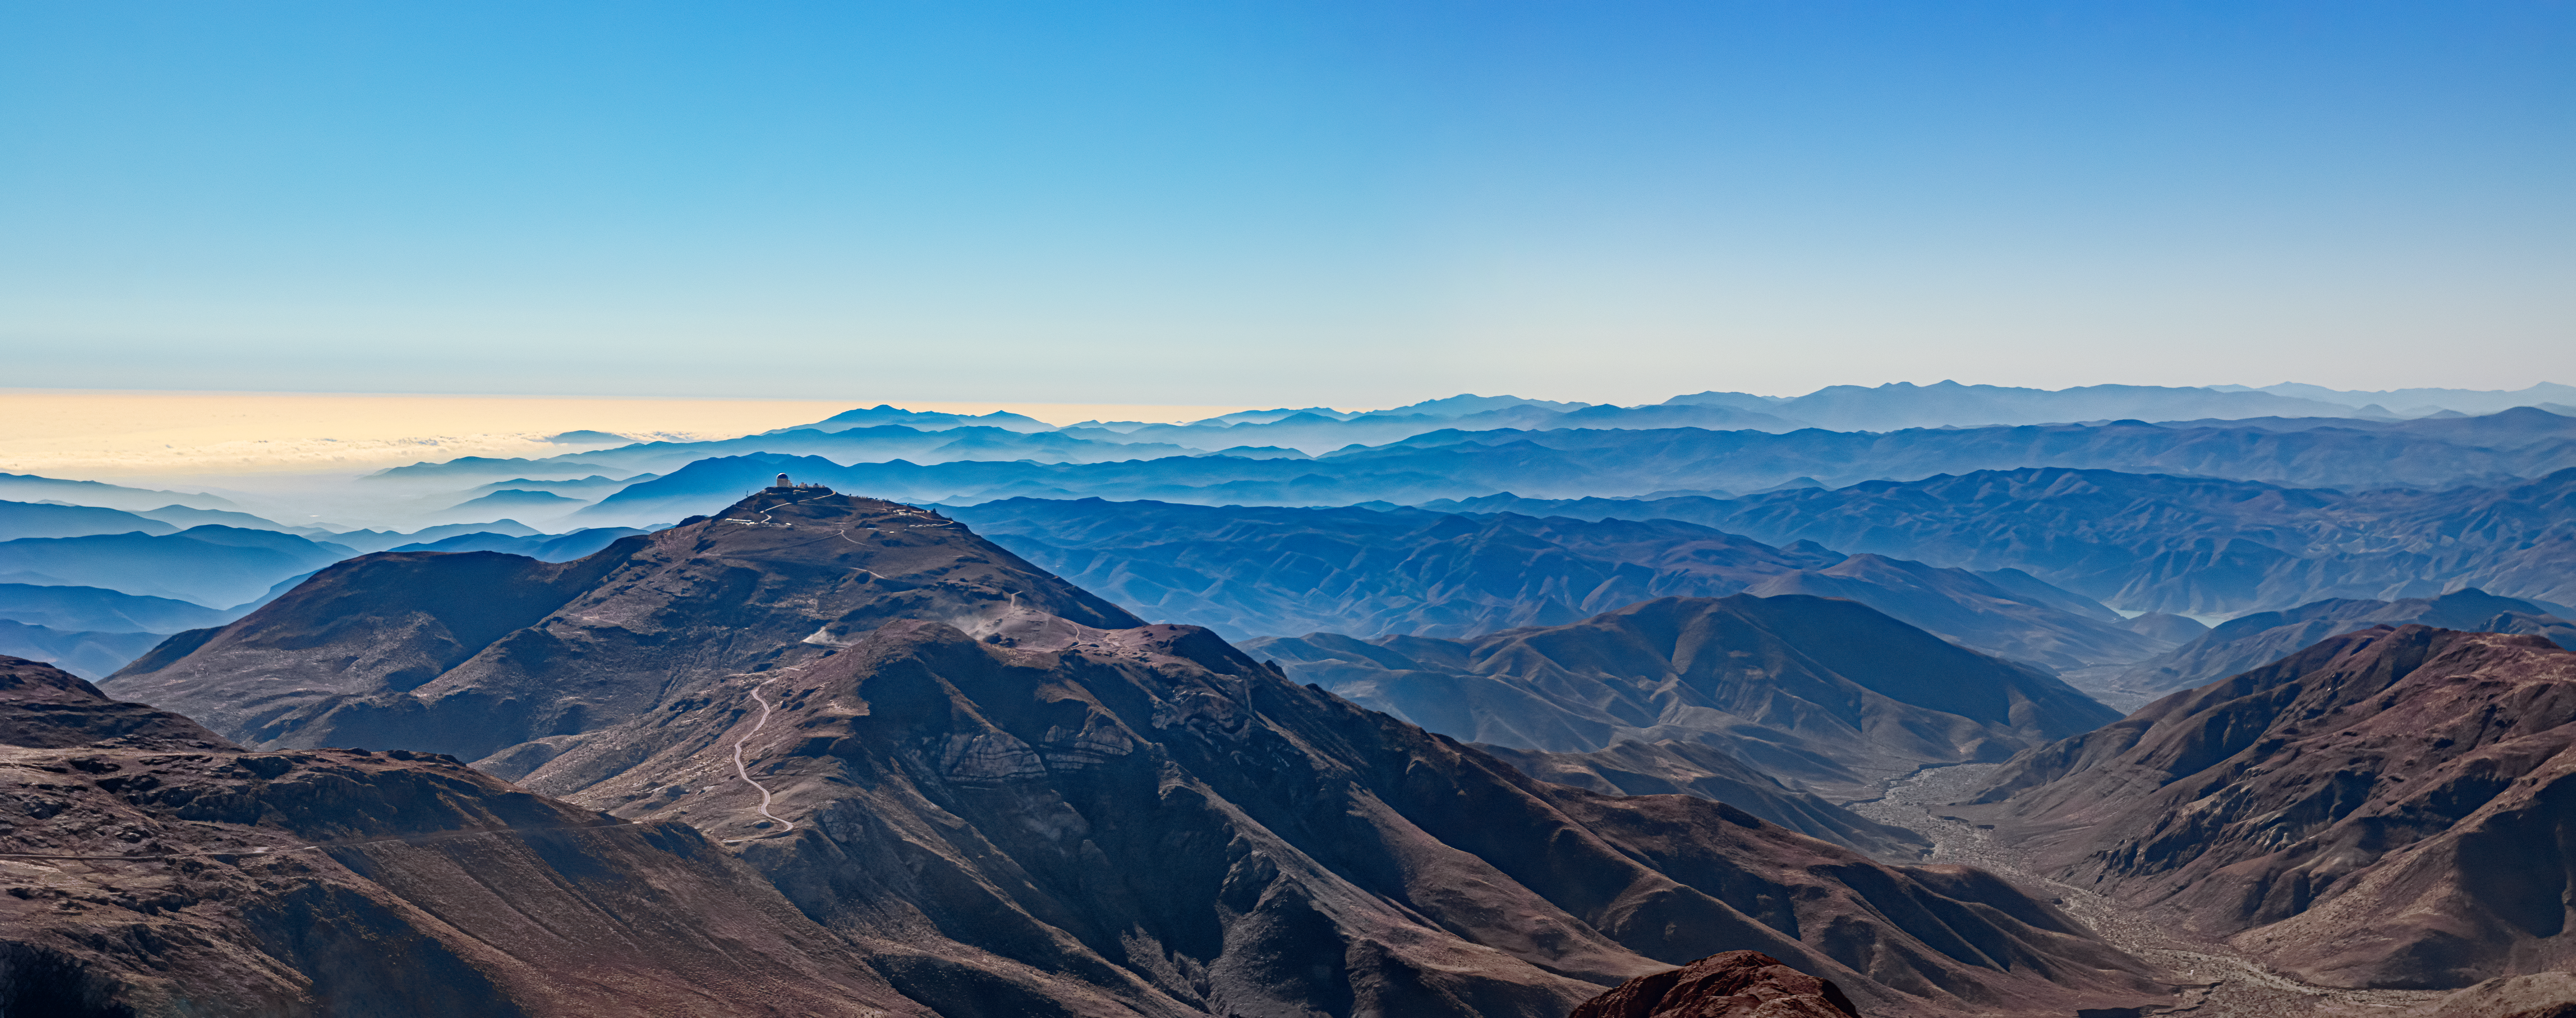

Gabriela Mistral Dark Sky Sanctuary Site

(SOAR) telescope on Cerro Pachón in Chile. The sanctuary site contains more than 90,000 acres of mountainous terrain, and hosts four major research facilities: Cerro Tololo Inter-American Observatory (CTIO); Gemini South, one half of the International Gemini Observatory; the Southern Astrophysical Research (SOAR) telescope; and NSF–DOE Vera C. Rubin Observatory. AURA also hosts many smaller astronomical, atmospheric, and geological research projects on the site.

Credit: NOIRLab/NSF/AURA/ T. Matsopoulos